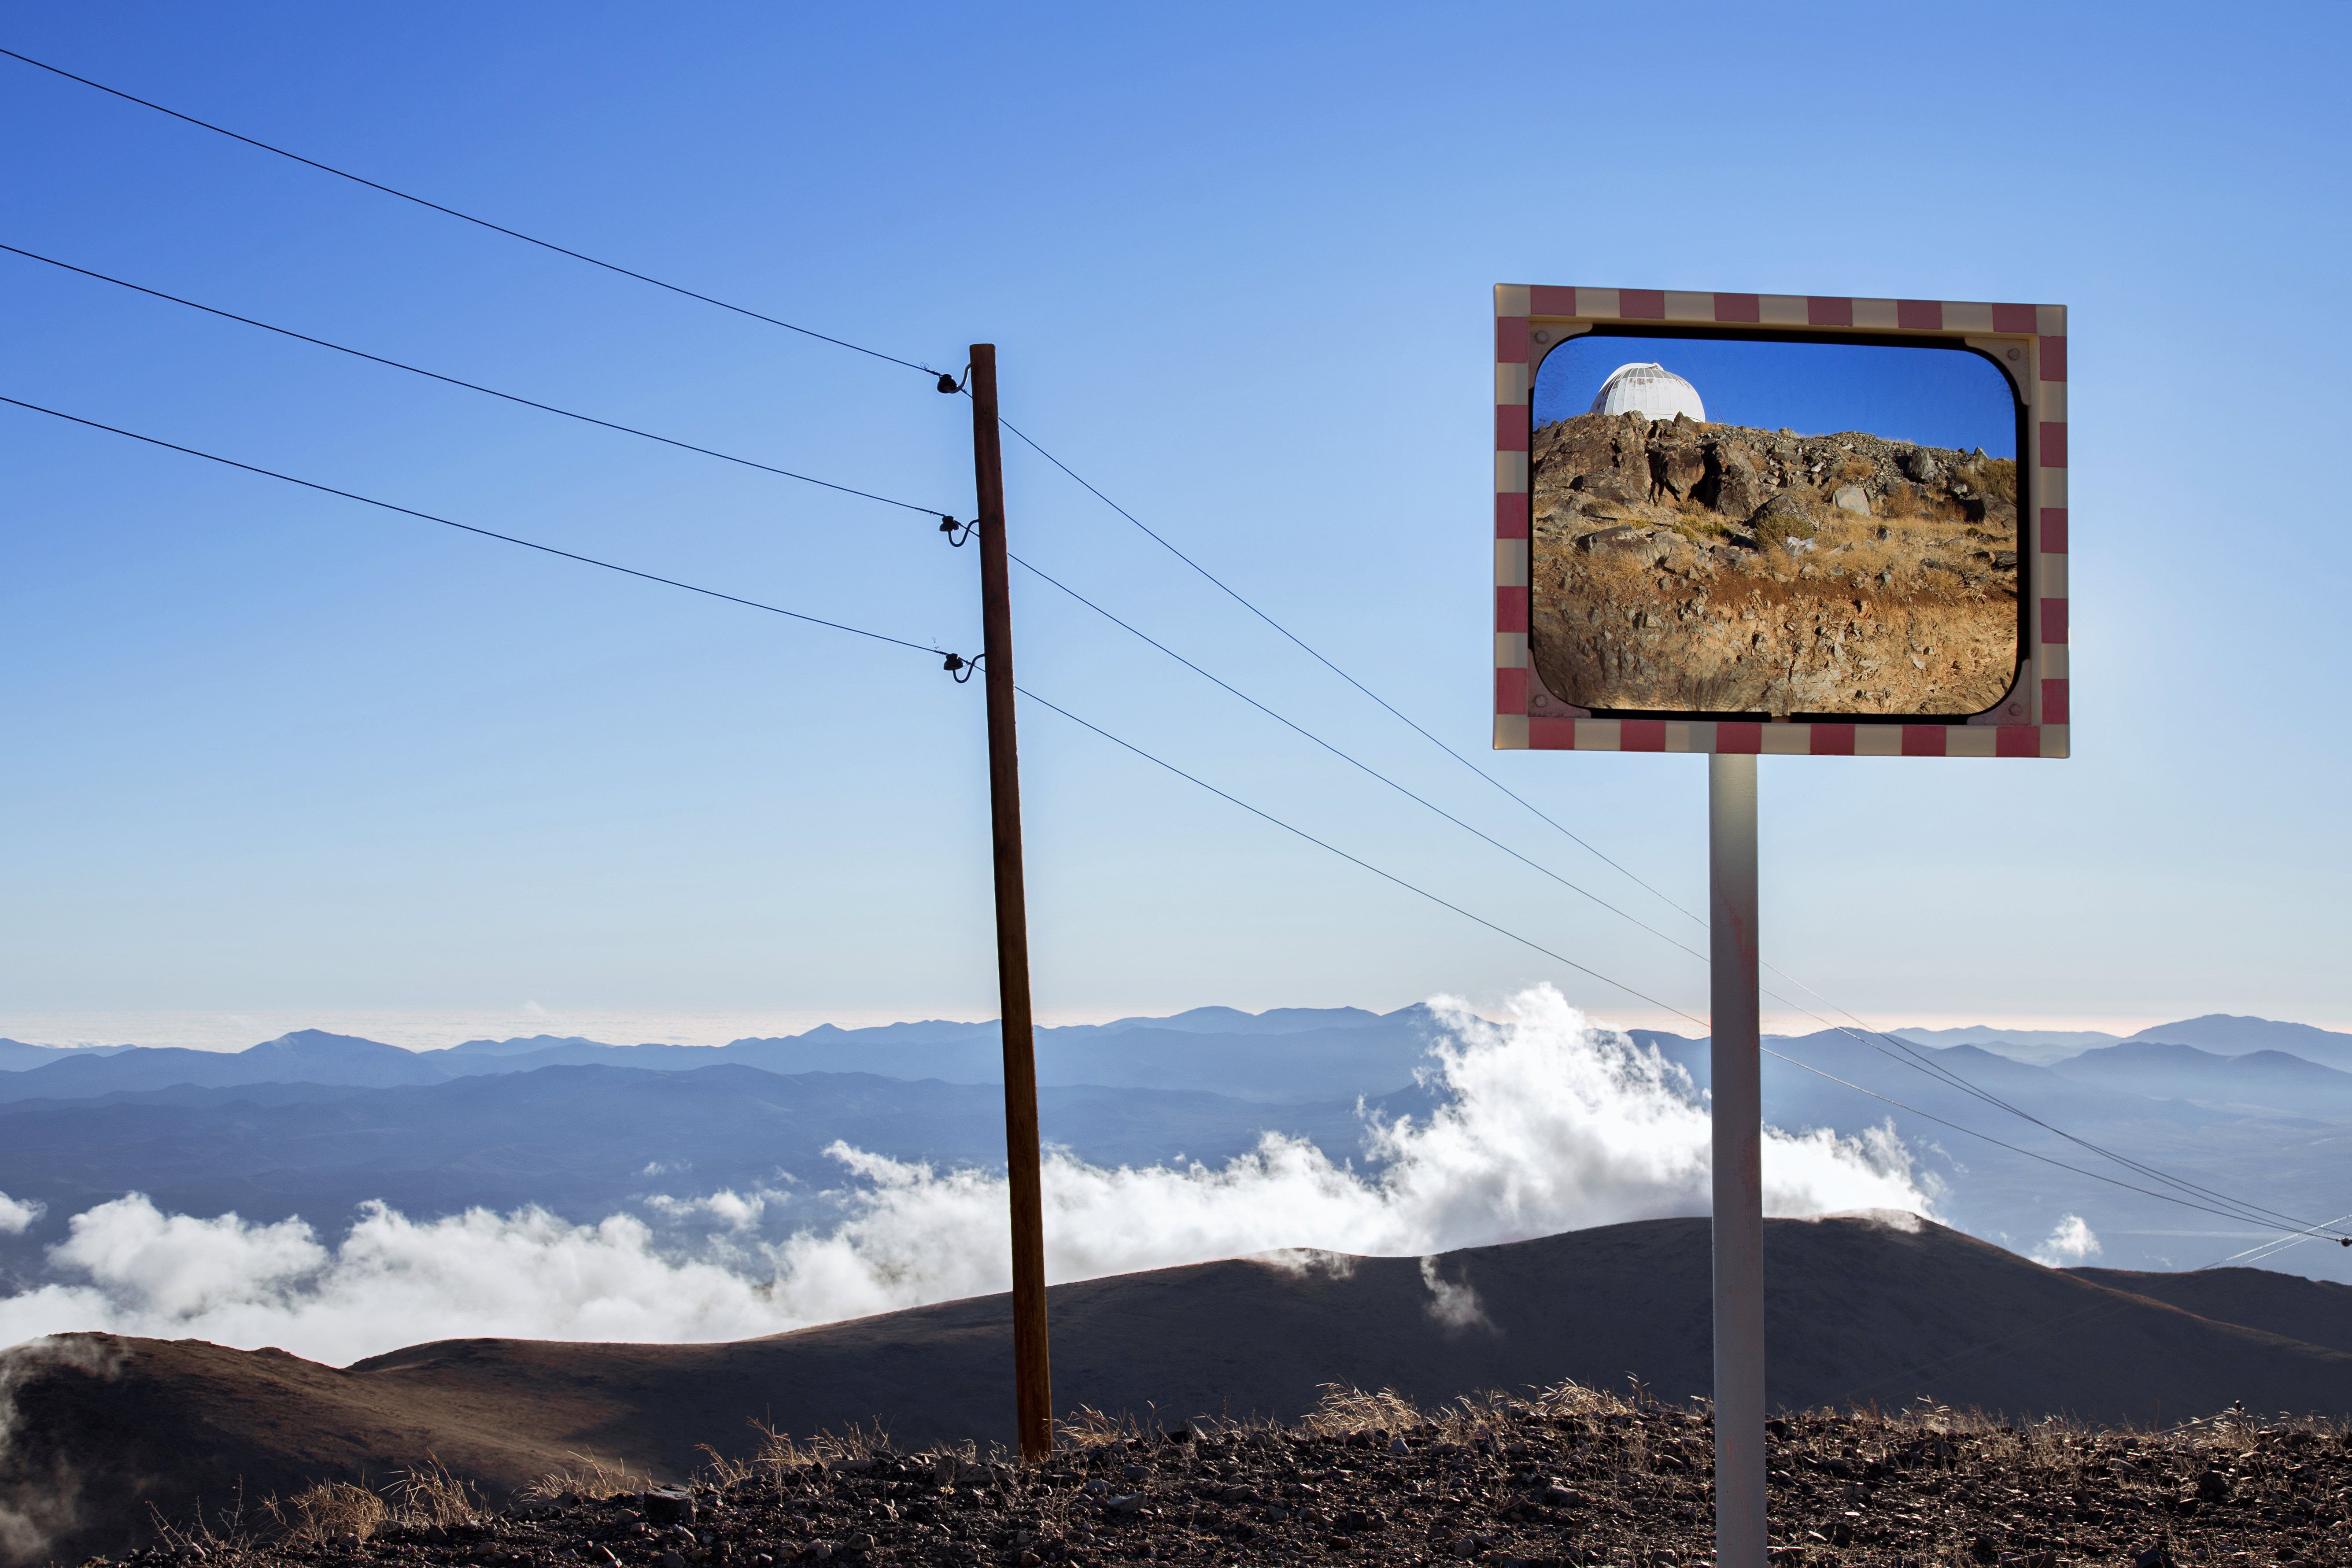

Reflections on La Silla

An image over the mountains of the Atacama Desert. This photo is taken on the road to ESO's La Silla Observatory, with a glimpse of one of its many telescopes visible in the mirror.

Credit: L. Zychova/ESO